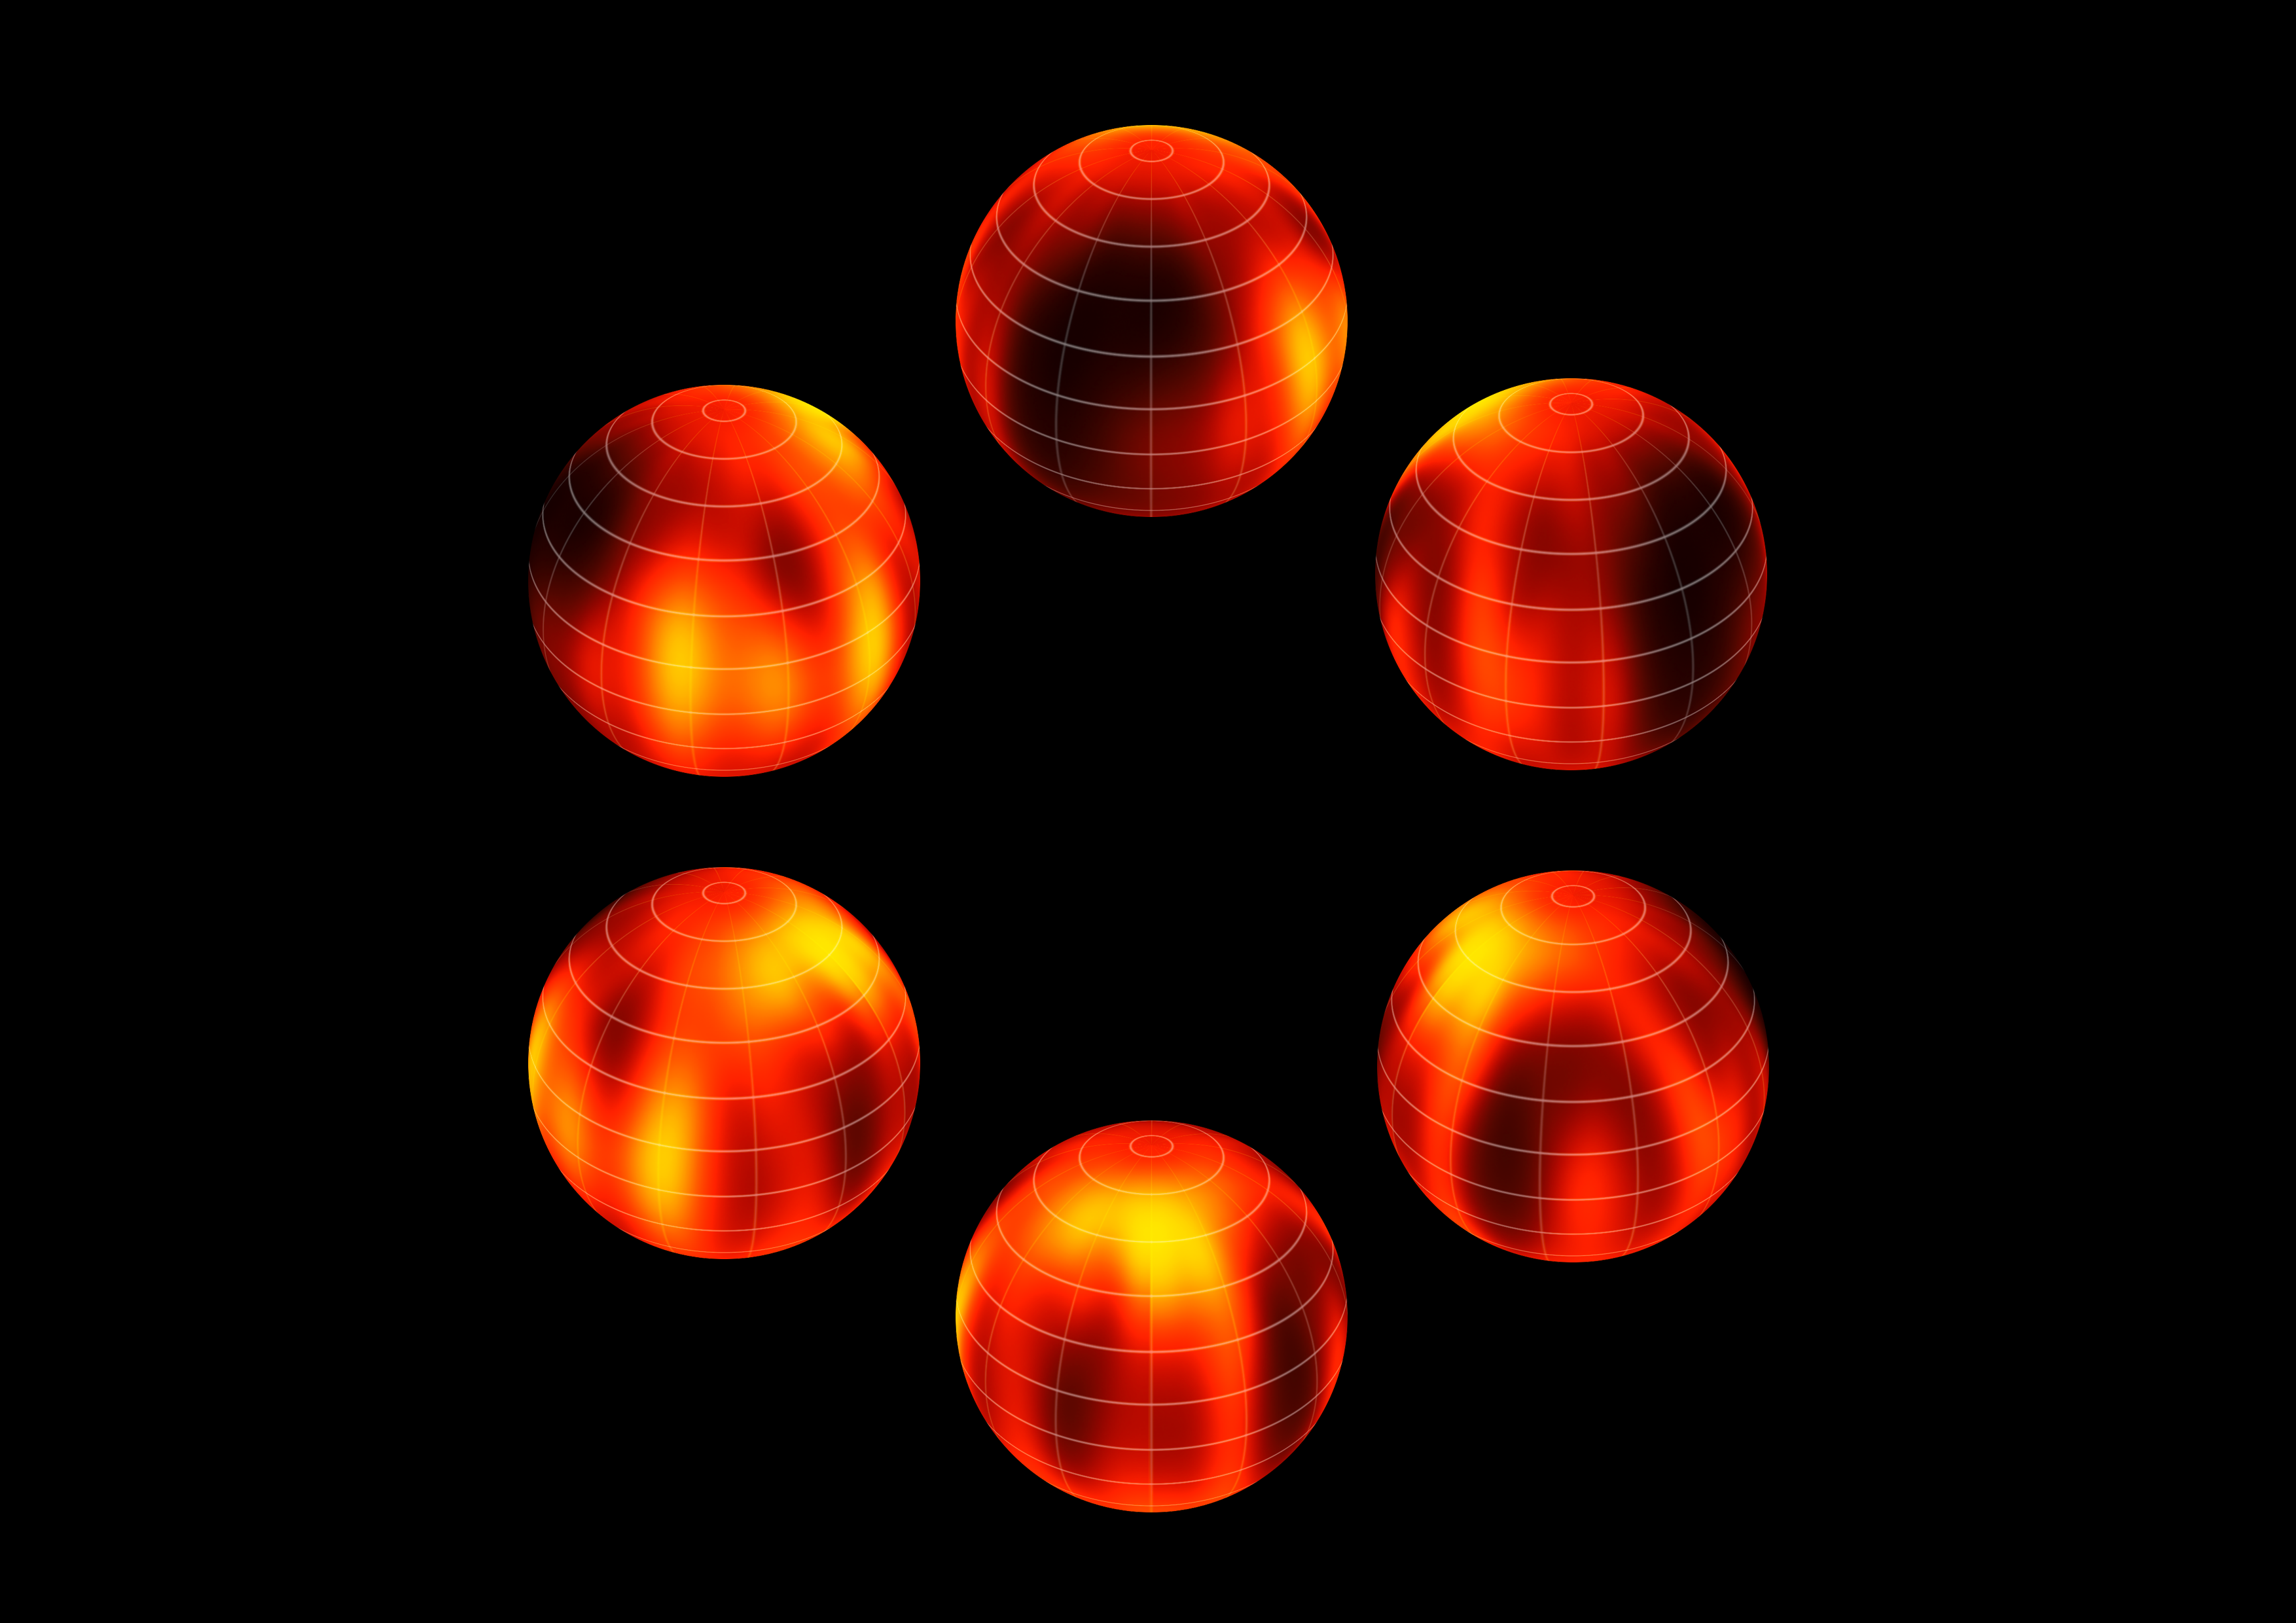

Surface map of Luhman 16B recreated from VLT observations

ESO's Very Large Telescope has been used to create the first ever map of the weather on the surface of the nearest brown dwarf to Earth. An international team has made a chart of the dark and light features on WISE J104915.57-531906.1B, which is informally known as Luhman 16B and is one of two recently discovered brown dwarfs forming a pair only six light-years from the Sun.

The figure shows the object at six equally spaced times as it rotates once on its axis.

Credit: ESO/I. Crossfield